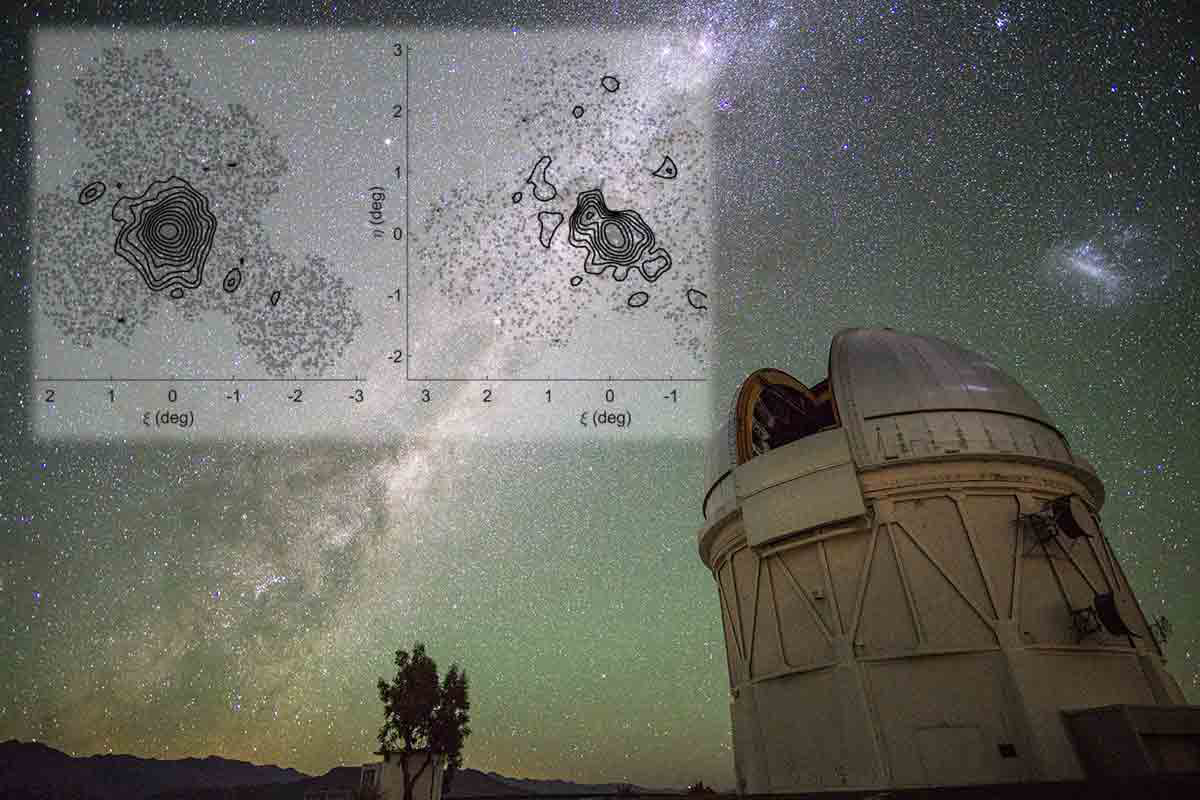

Cosmic Dance of Tiny Galaxies

Astronomers have discovered that the tiny Sextans dwarf galaxy, which is 100,000 times less massive than the Milky Way, is undergoing a merger with an even smaller companion galaxy. While large galaxies like the Milky Way are thought to form through mergers with smaller galaxies, the new result illustrates how even the smallest galaxies may form that way. The discovery was made with data from the 4-m Blanco Telescope at CTIO.

Credit: Rongpu Zhou; Overlay: Instituto de Astrofísica de Canarias.